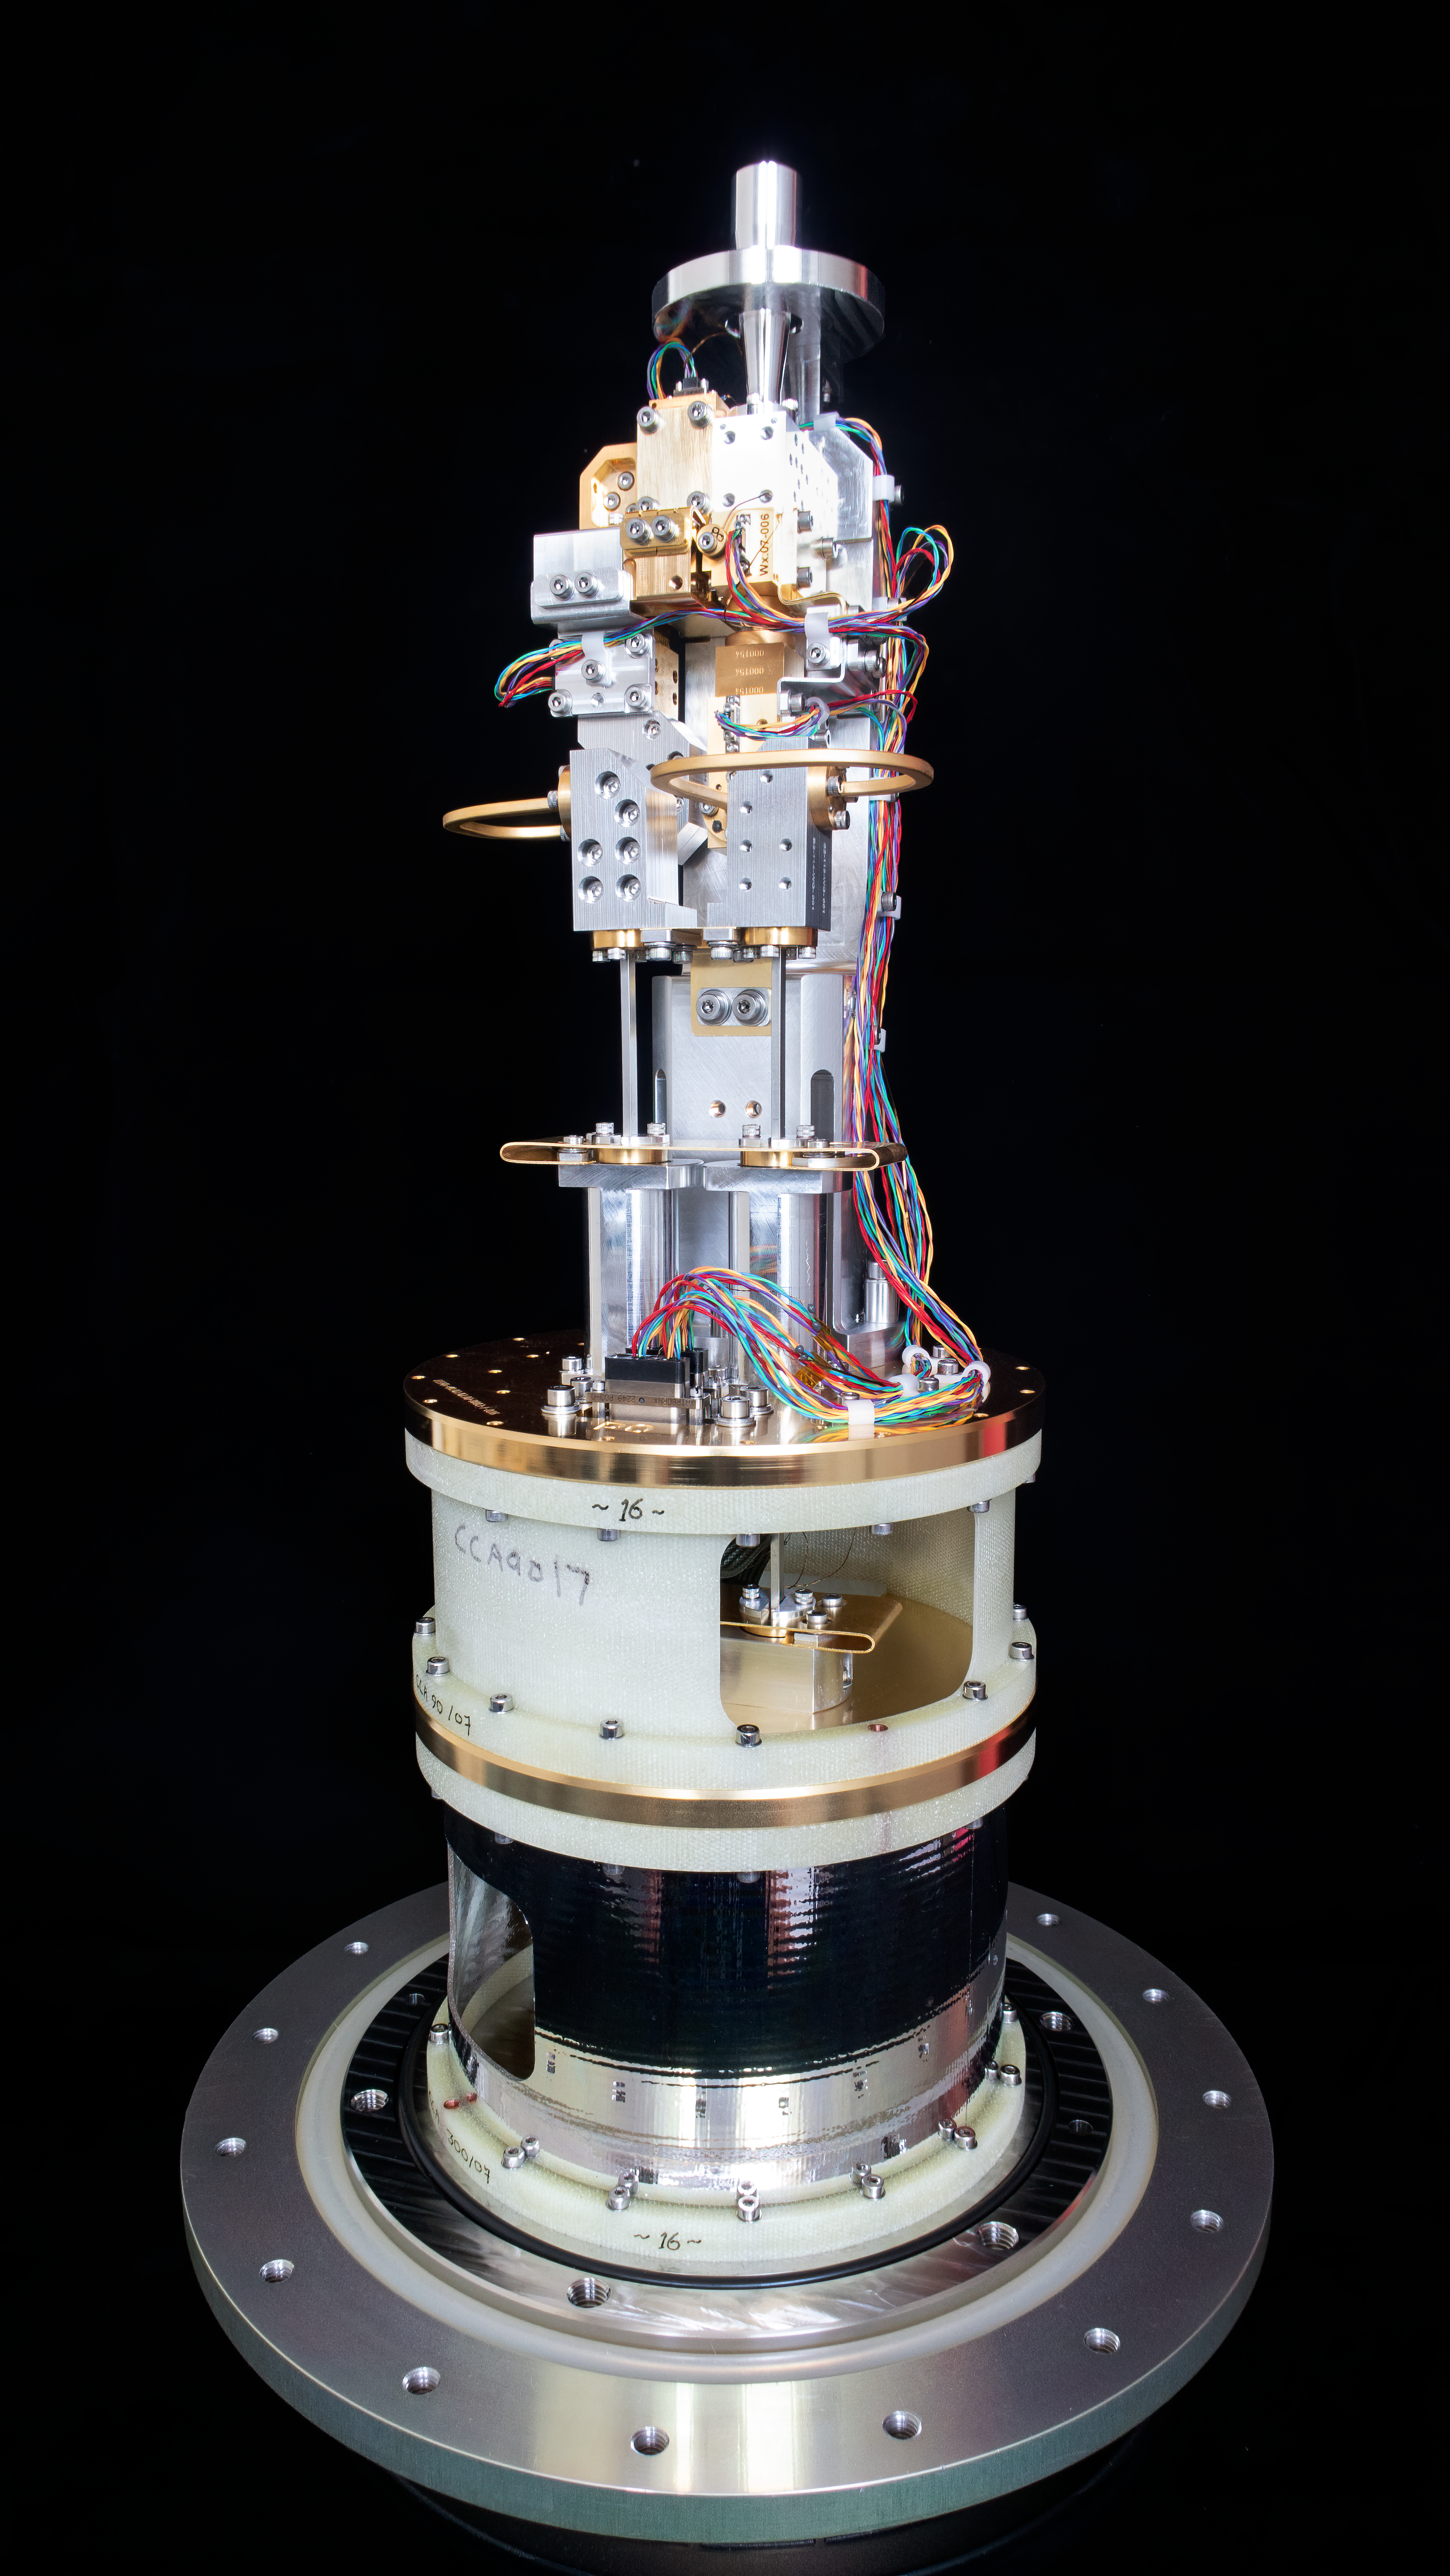

Cold cartridge assembly of an ALMA Band 2 receiver

This image, courtesy of the NOVA sub-mm instrumentation group, shows the cold cartridge assembly for one of the ALMA Band 2 receivers. This component of the receiver operates at cryogenic temperature, while the warm cartridge assembly is at room temperature. Band 2 receivers pick up signals from the Universe with frequencies between 67 and 116 GHz.

Credit: NOVA/ESO